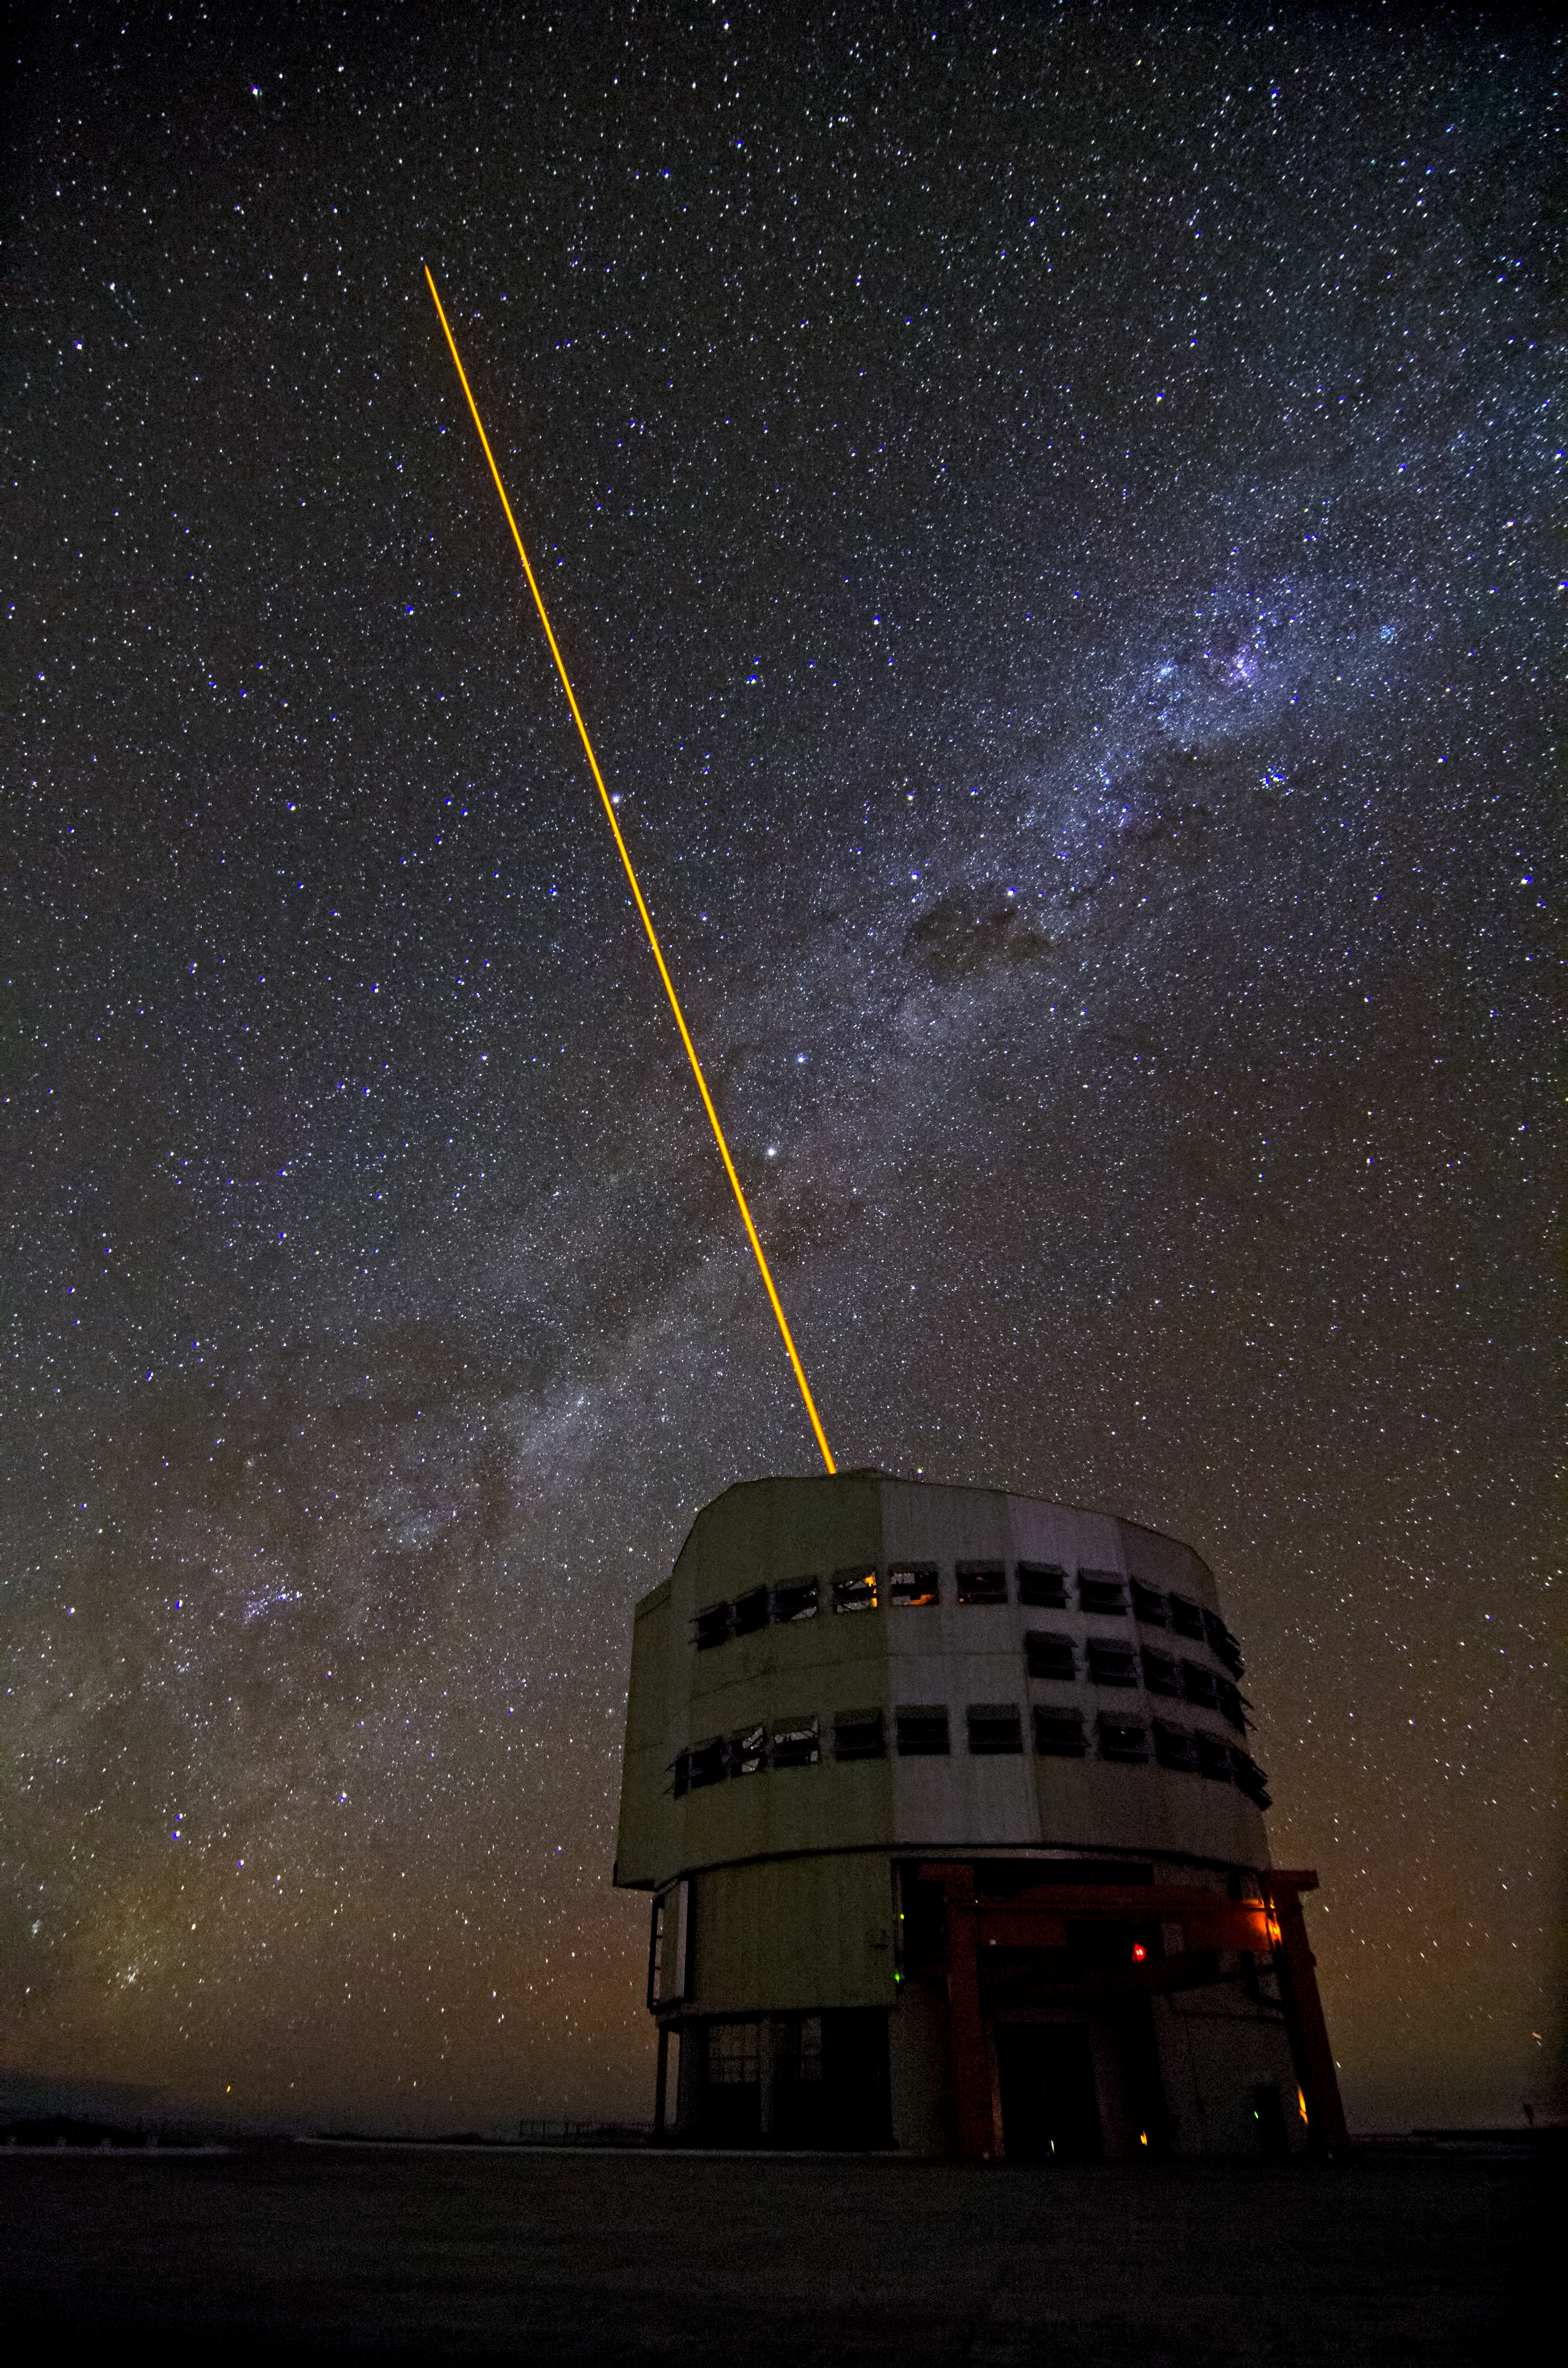

Yepun and the Laser Guide Star

The beam of the Laser Guide Star system, on the ESO Very Large Telescope's Unit Telescope 4 (named Yepun), shoots into the impressive night sky, crossed by the Milky Way, on Cerro Paranal.

Credit: Dave Jones/ESO